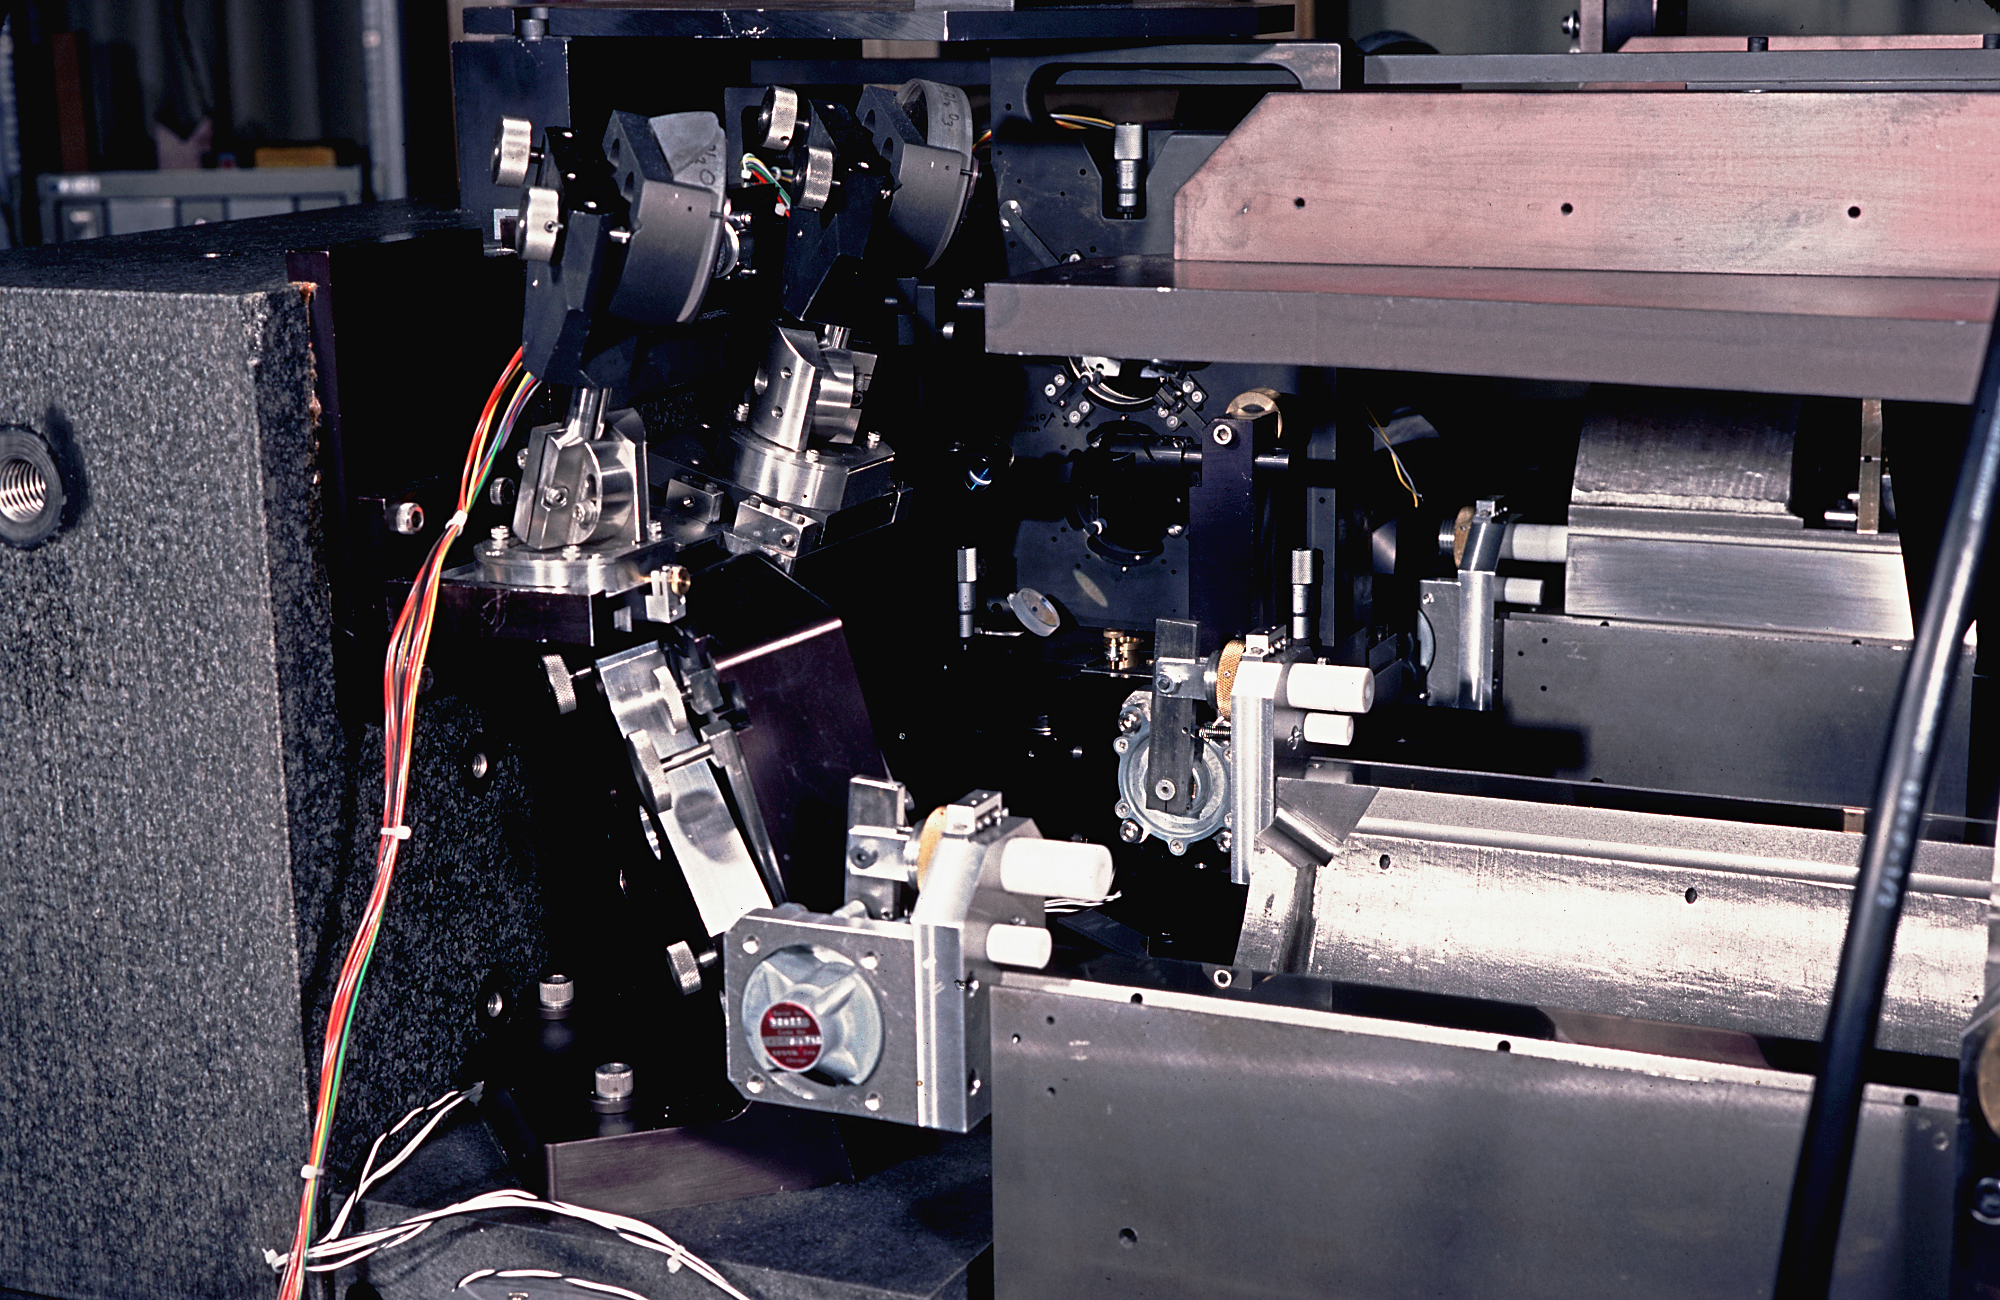

McMath-Pierce Solar FTS tank

The enclosure for the Solar Fourier Transform Spectrometer, commonly called the FTS Tank, at the McMath-Pierce Solar Facility on Kitt Peak. The tank is here shown open. Photograph by Tom Eglin, 1977, enhanced by Mark Hanna.

Credit: Tom Eglin, Mark Hanna/NOIRLab/NSF/AURA/